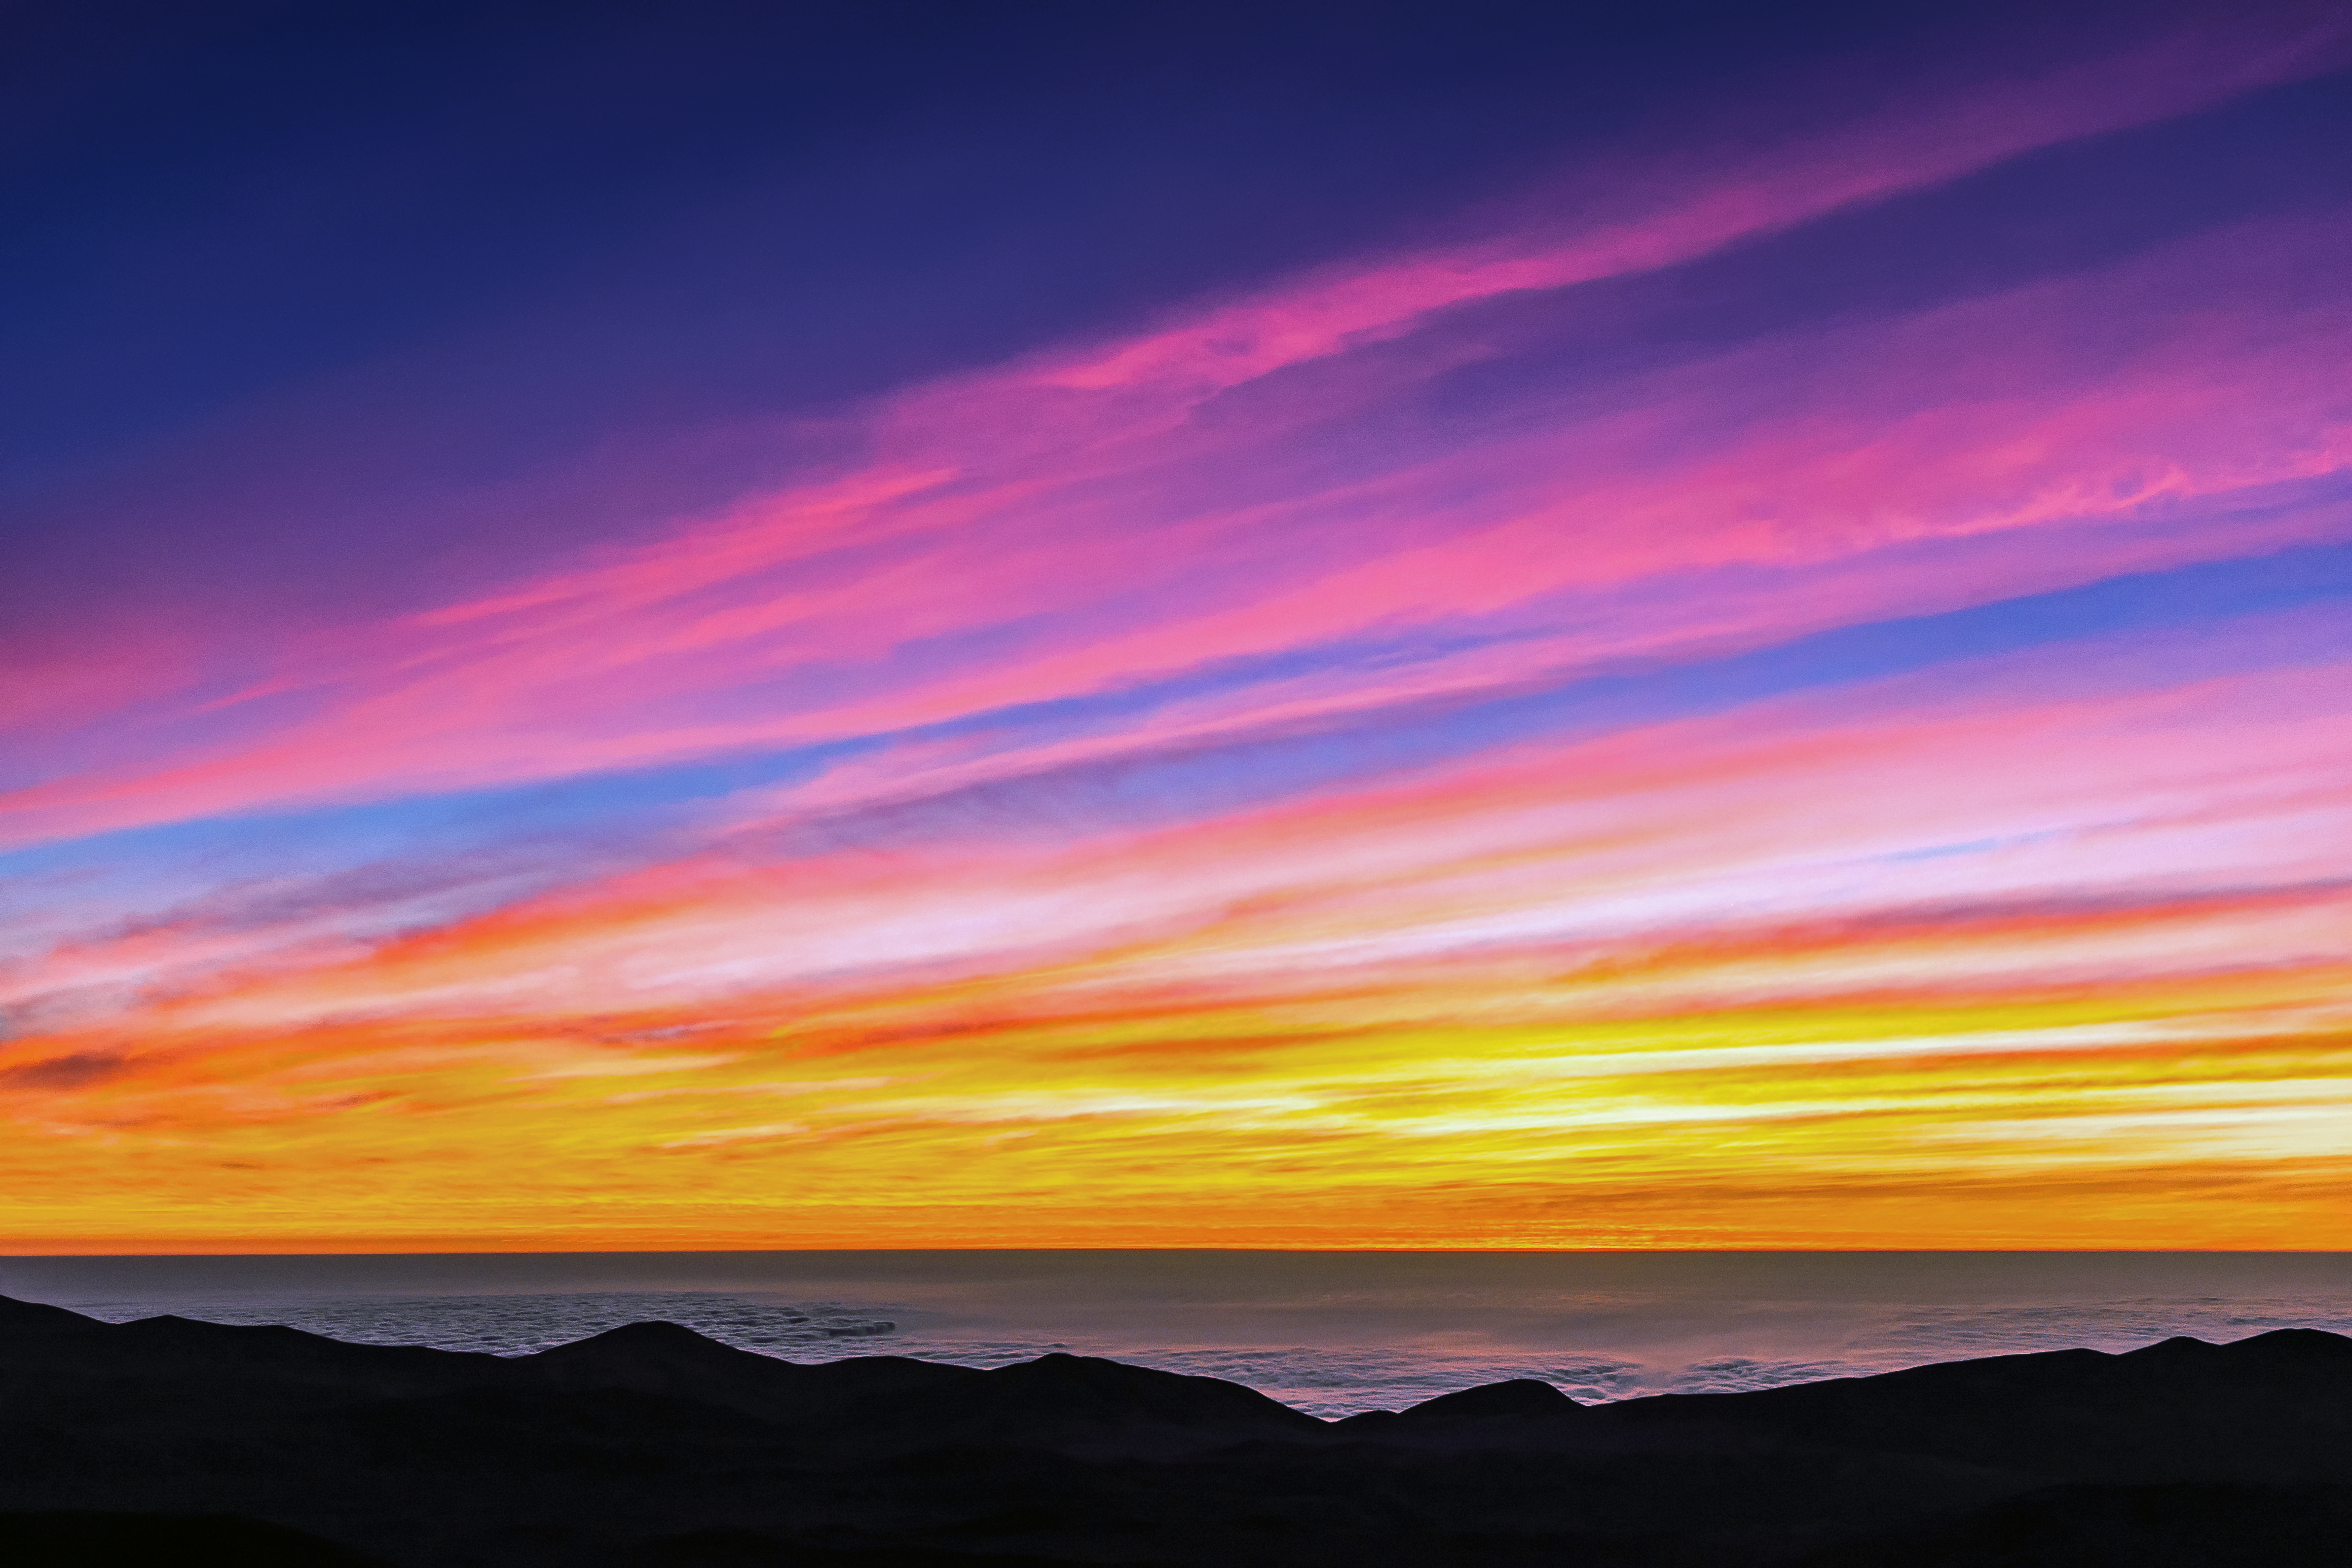

The Pacific at sunset

The sky ablaze with colour of the Pacific Ocean at sunset.

Credit: M. Roselund/ESO